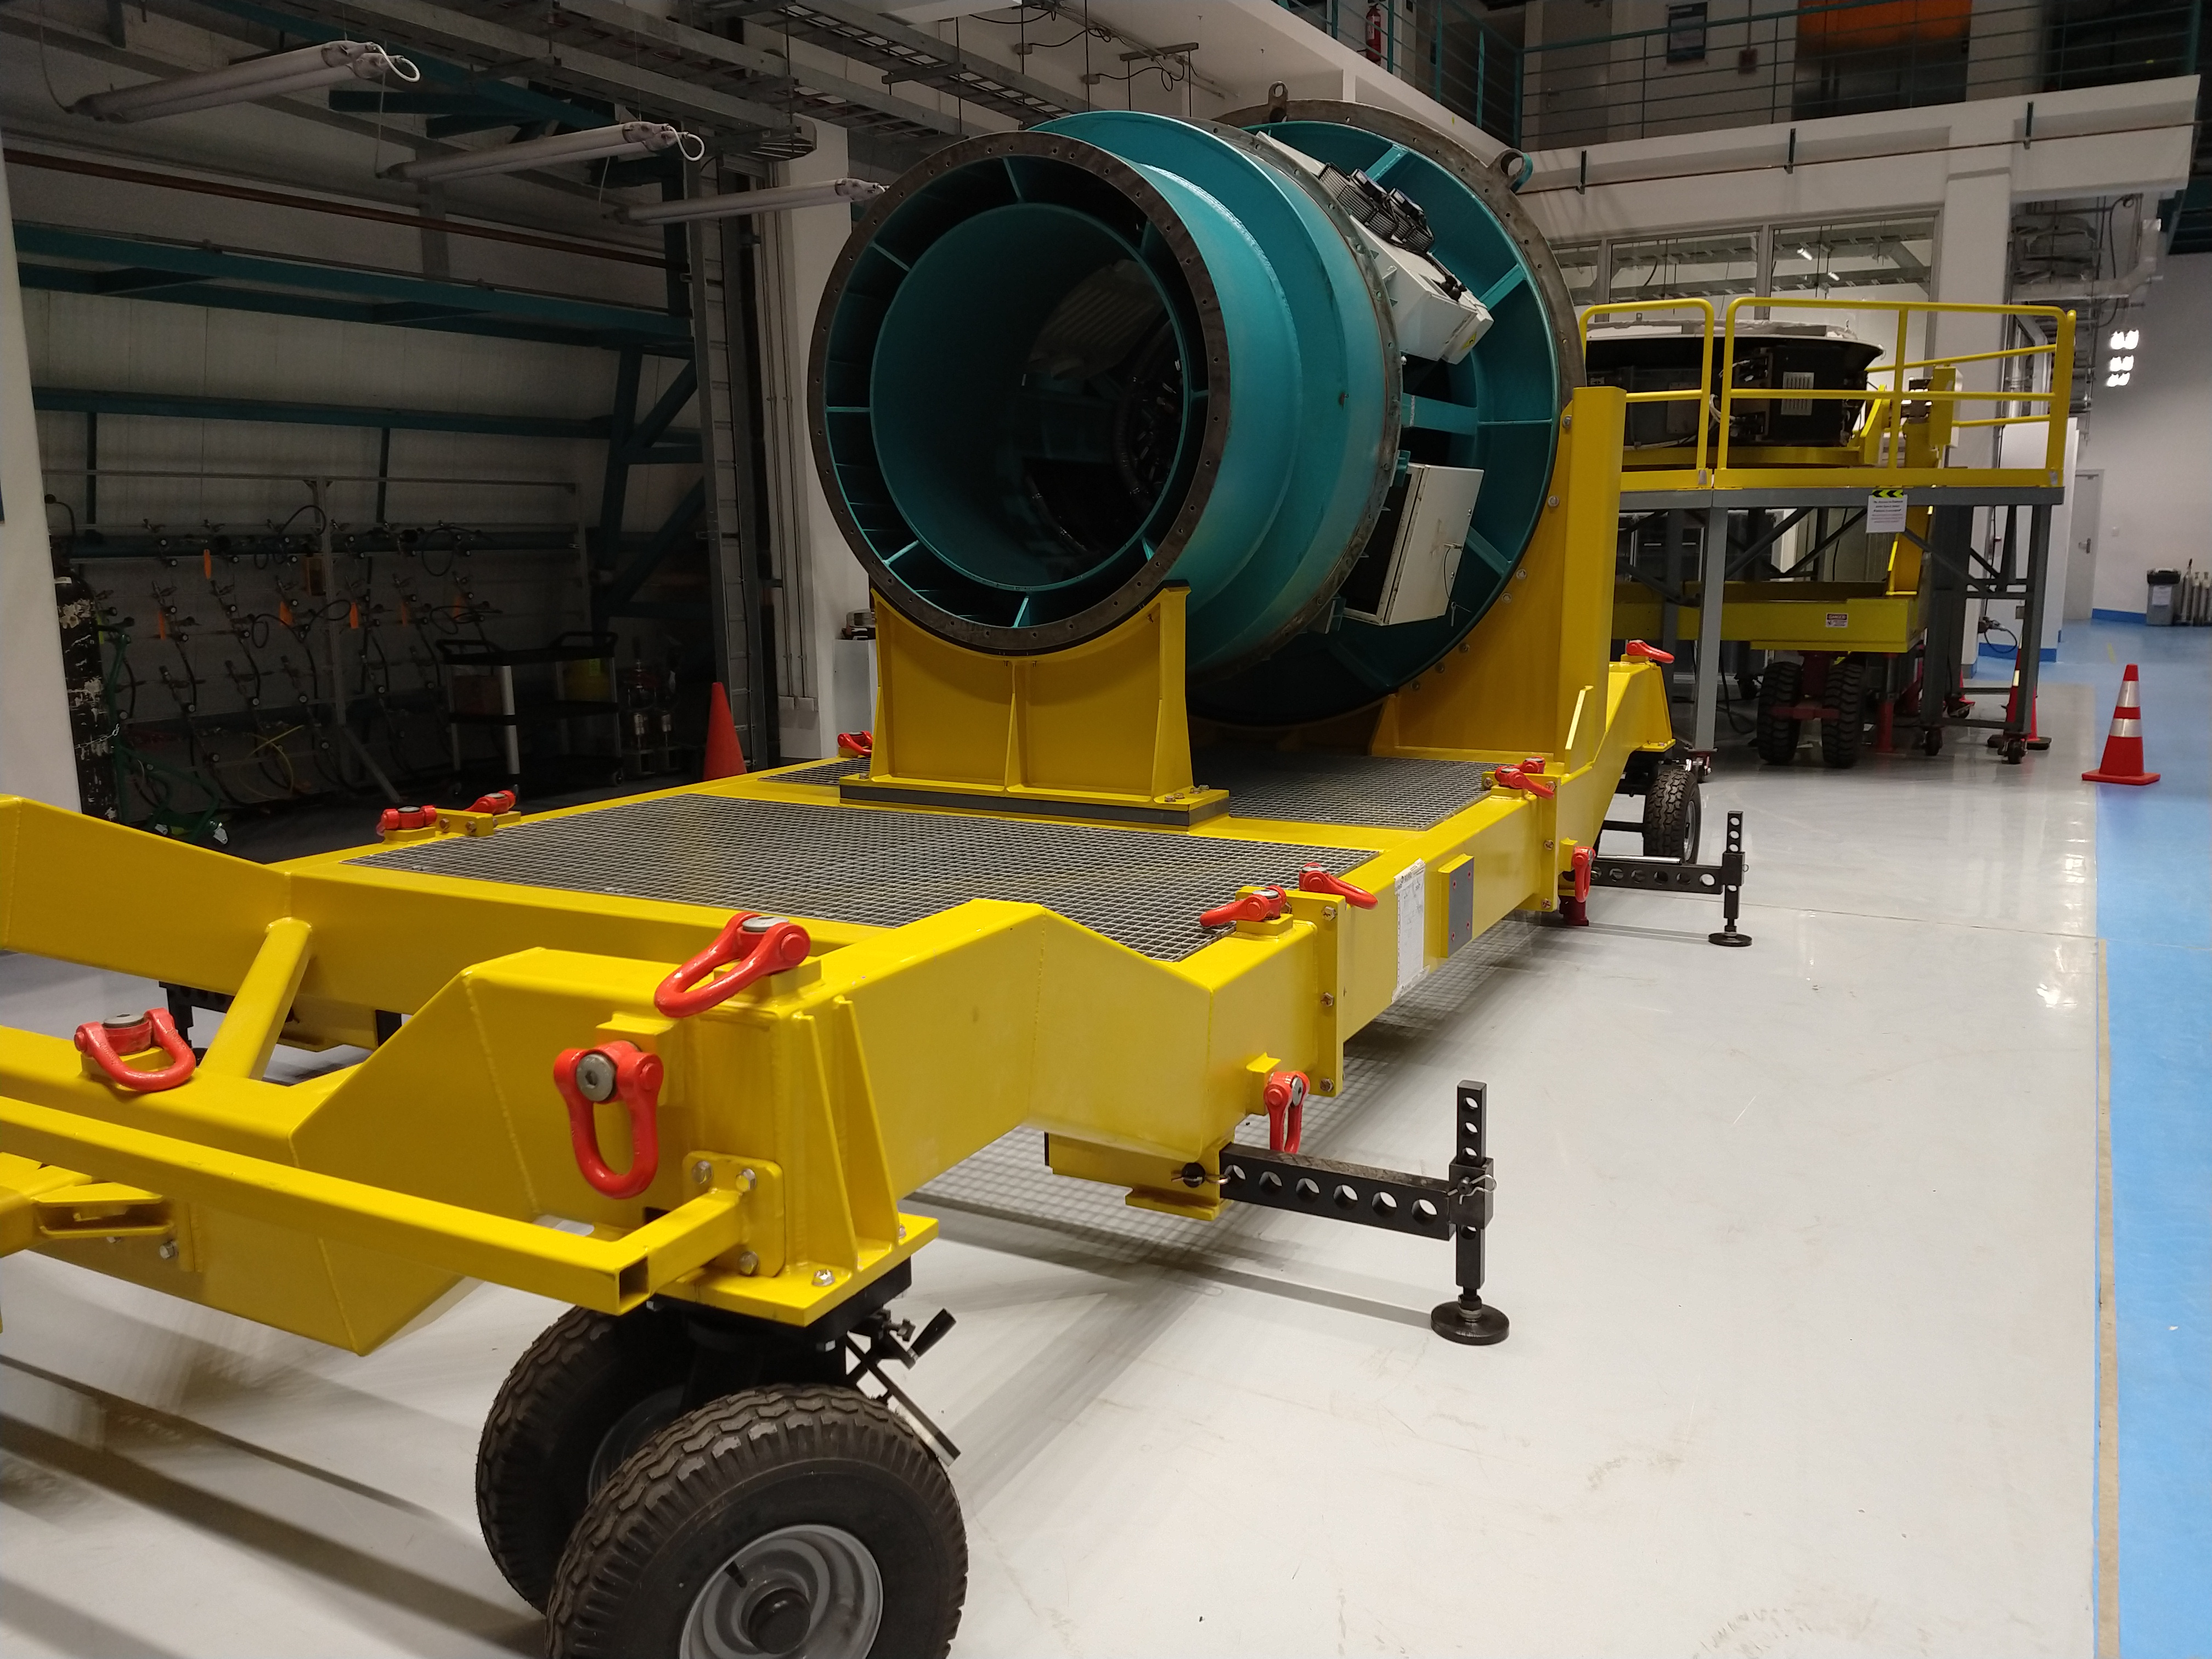

LSST Camera Cart

Early integration of the LSST Camera Cart, Cable Wrap, Hexapod Rotator and other top-end assemblies has begun on the third level of the summit facility.

Credit: Rubin Observatory/NSF/AURA